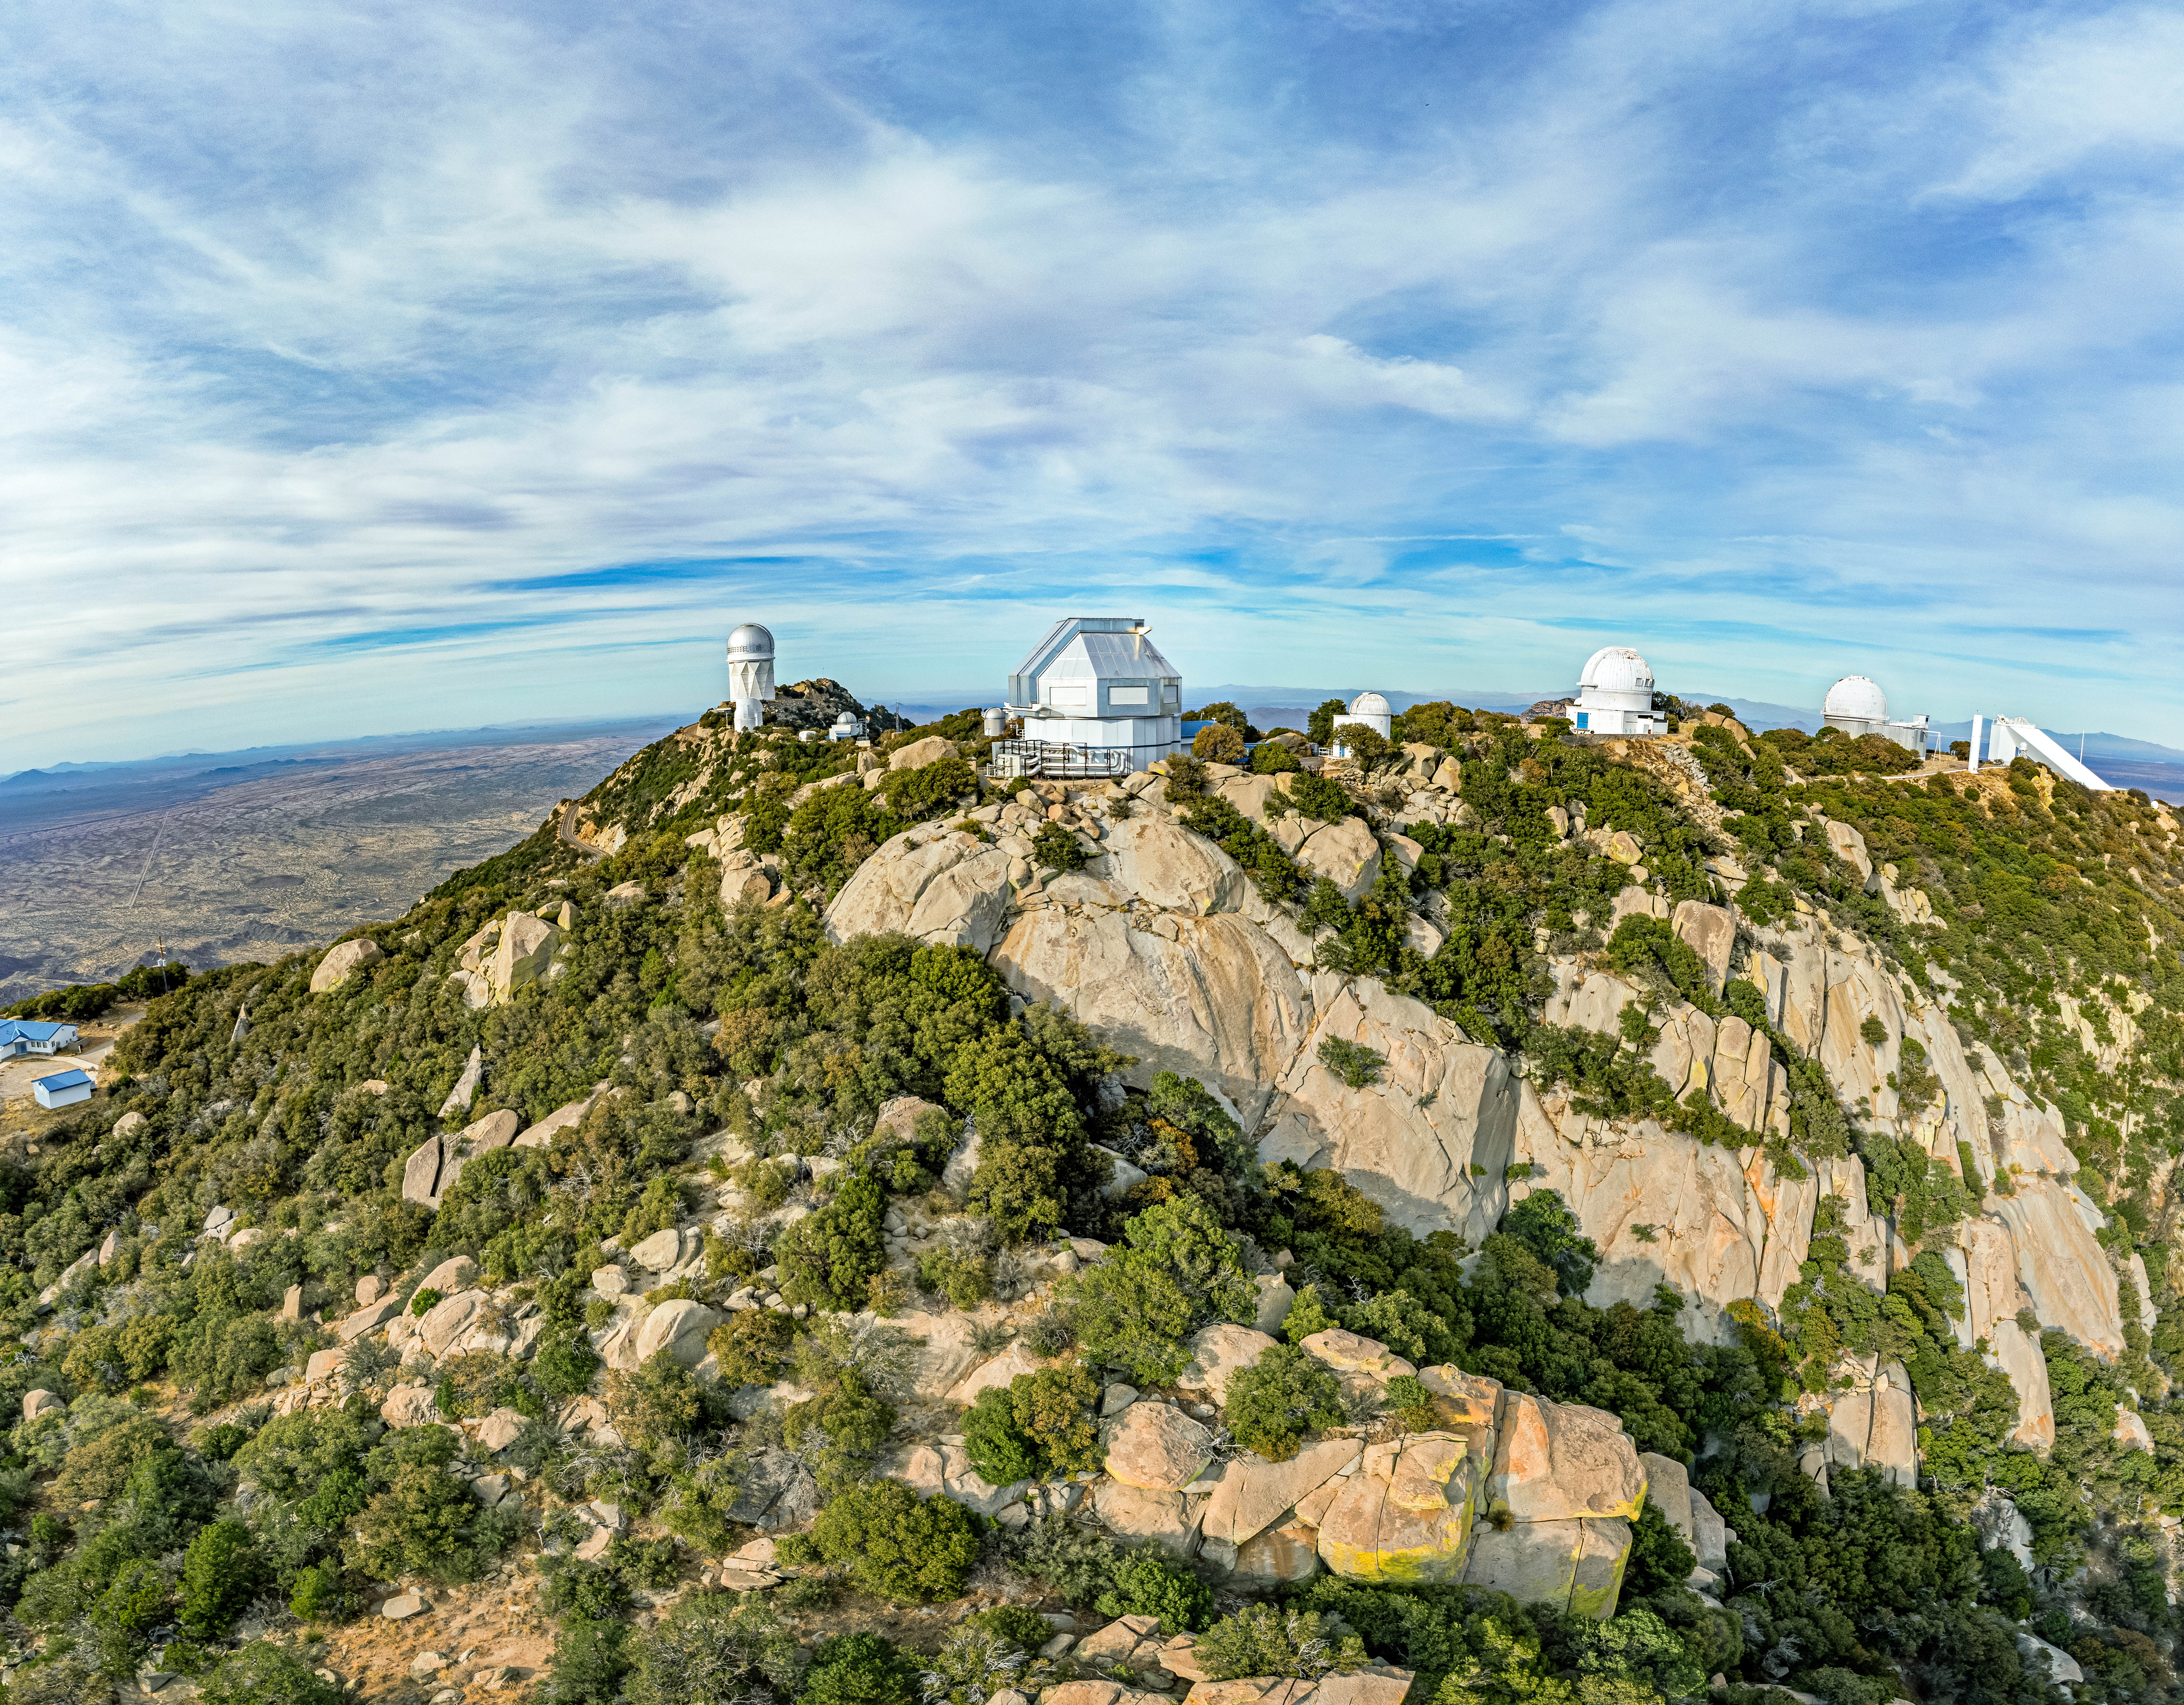

WIYN 3.5-meter Telescope

Aerial view of the WIYN 3.5-meter Telescope (center) at Kitt Peak National Observatory (KPNO), a Program of NSF NOIRLab. To its left is the Nicholas U. Mayall 4-meter Telescope, and to its right is the Visitor Center Levine 0.4-meter Telescope, the WIYN 0.9-meter Telescope, the KPNO 2.1-meter Telescope, and the McMath-Pierce Solar Telescope.

Credit: KPNO/NOIRLab/NSF/AURA/T. Matsopoulos